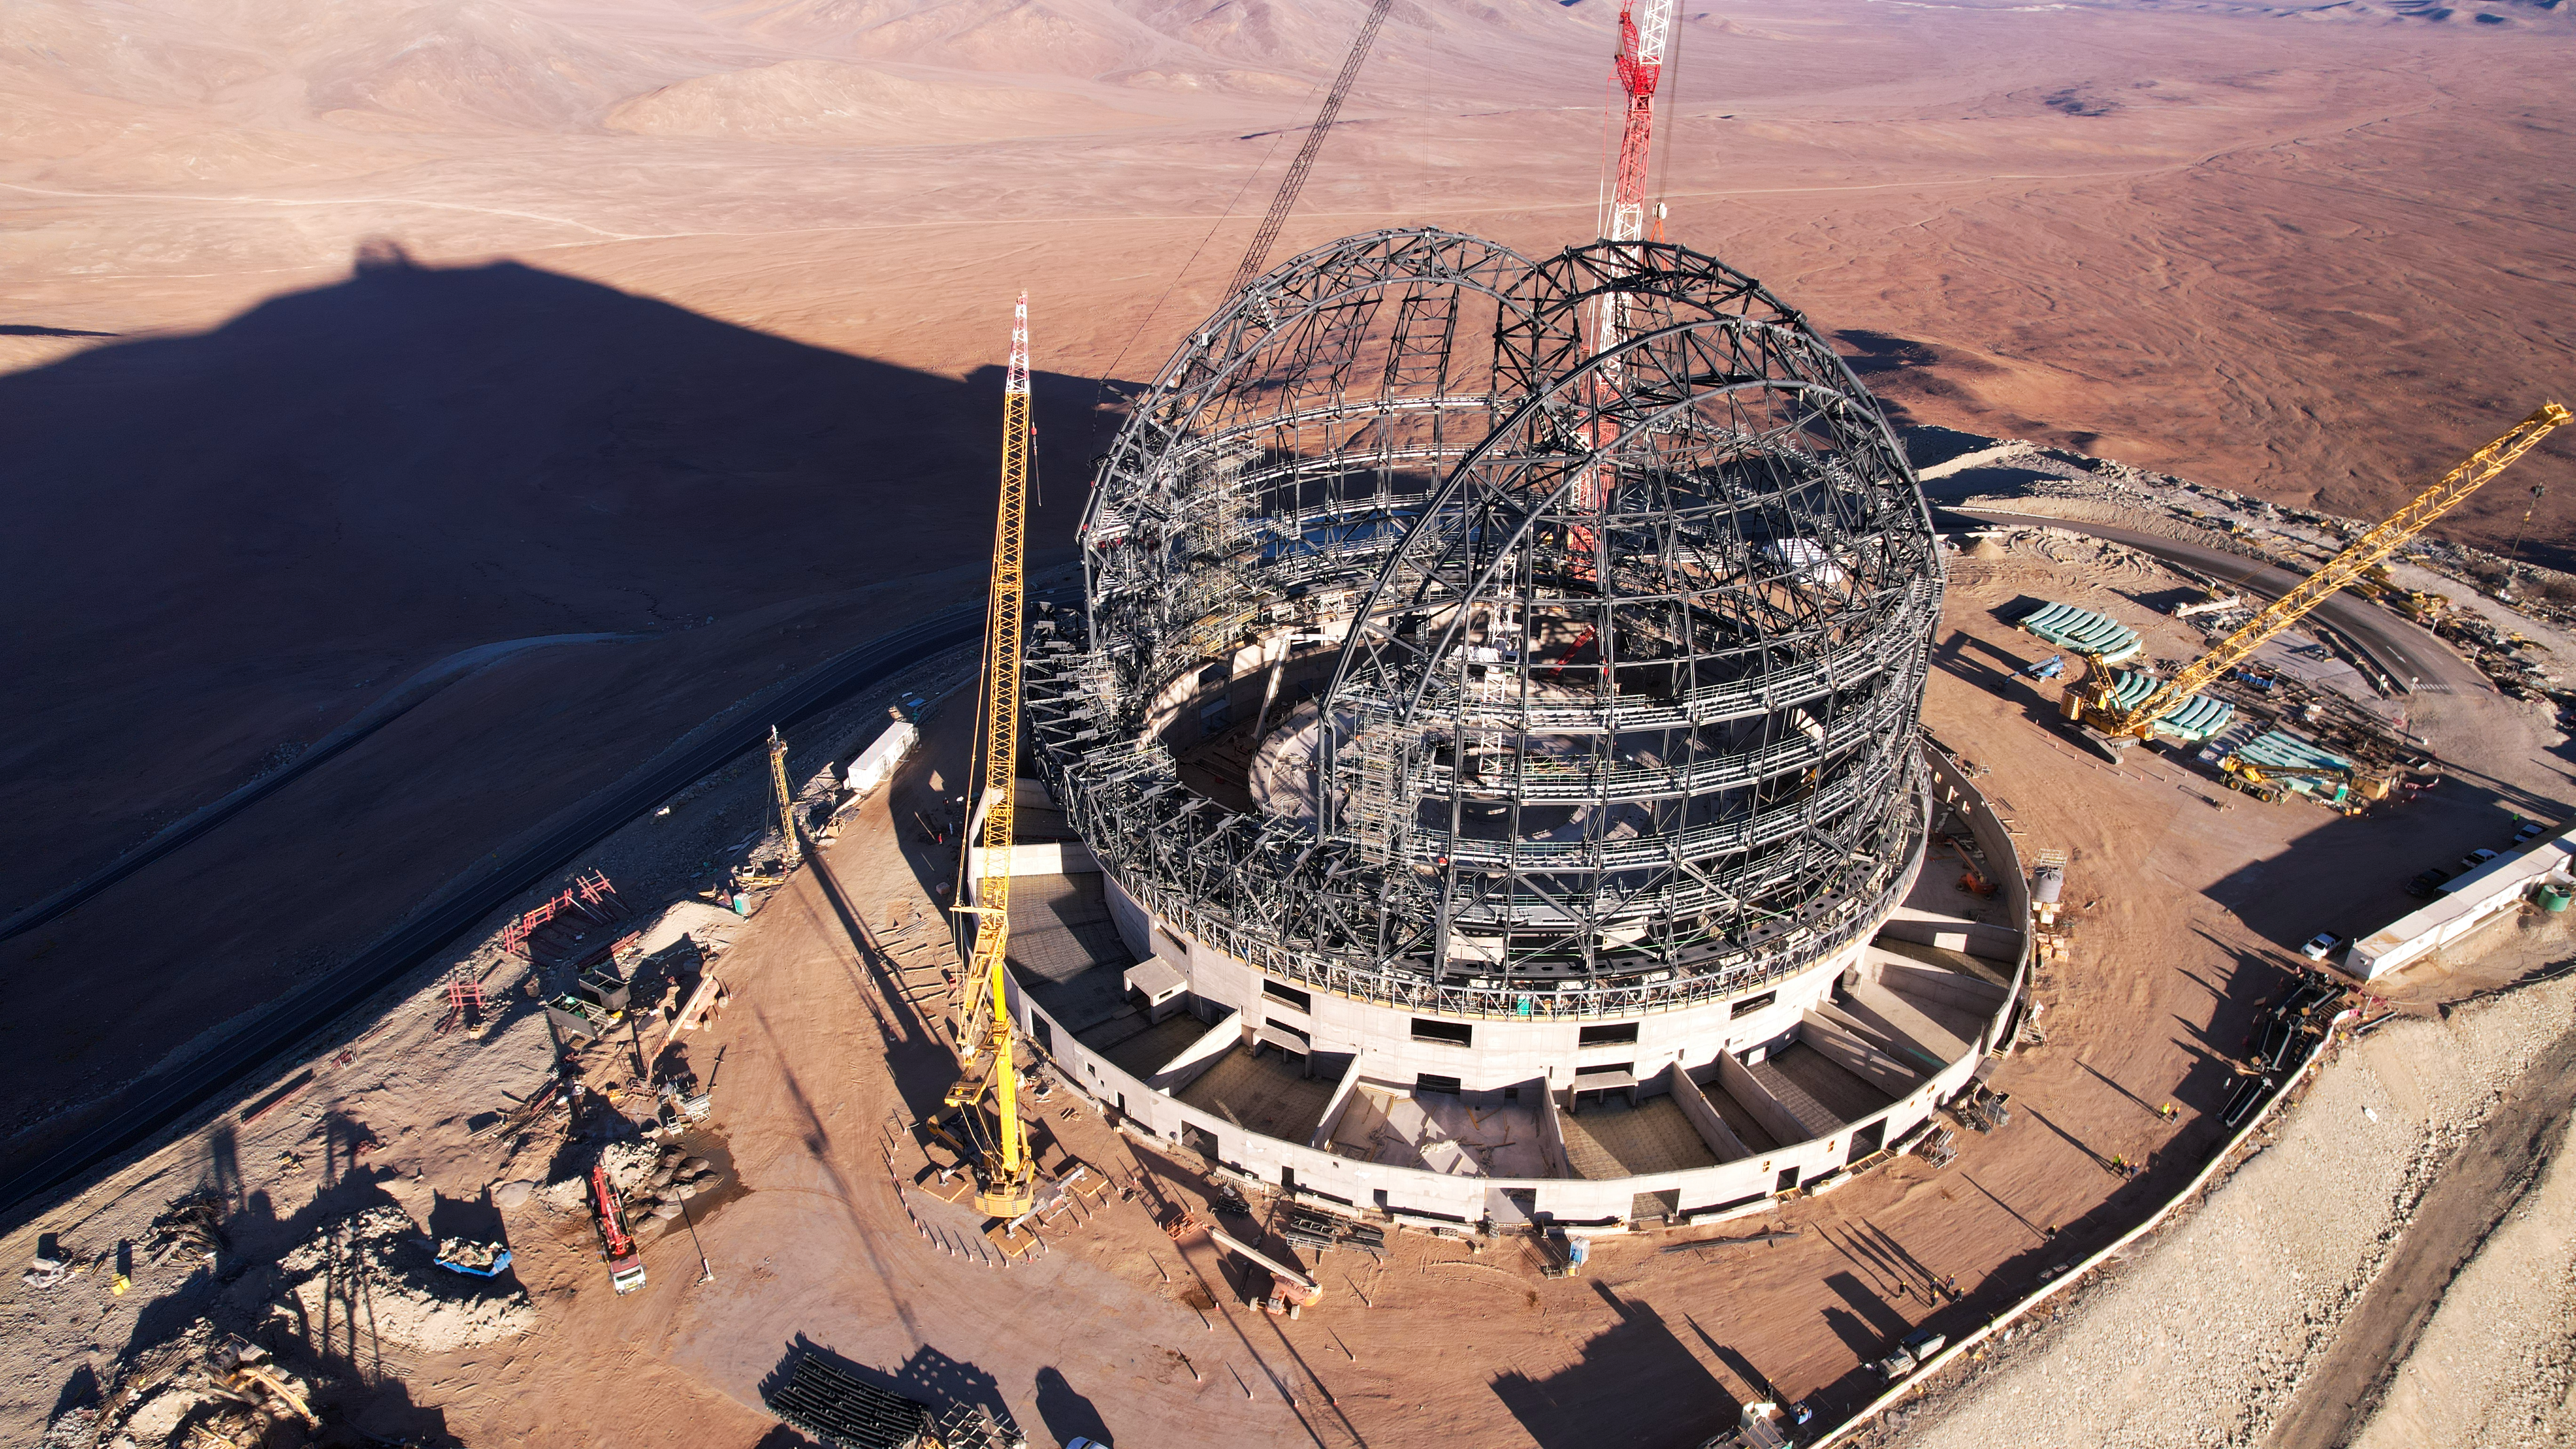

Shadows over Cerro Armazones

A plateau has been made on Cerro Armazones for the construction of ESO’s Extremely Large Telescope (ELT). This dry and dark peak, thanks to its altitude of 3046 metres, is an ideal home for the ELT. About 18 vertical metres of rock were removed for construction, but with a planned dome height of 80 metres, the peak will be taller than ever.

Credit: ESO/G. Vecchia